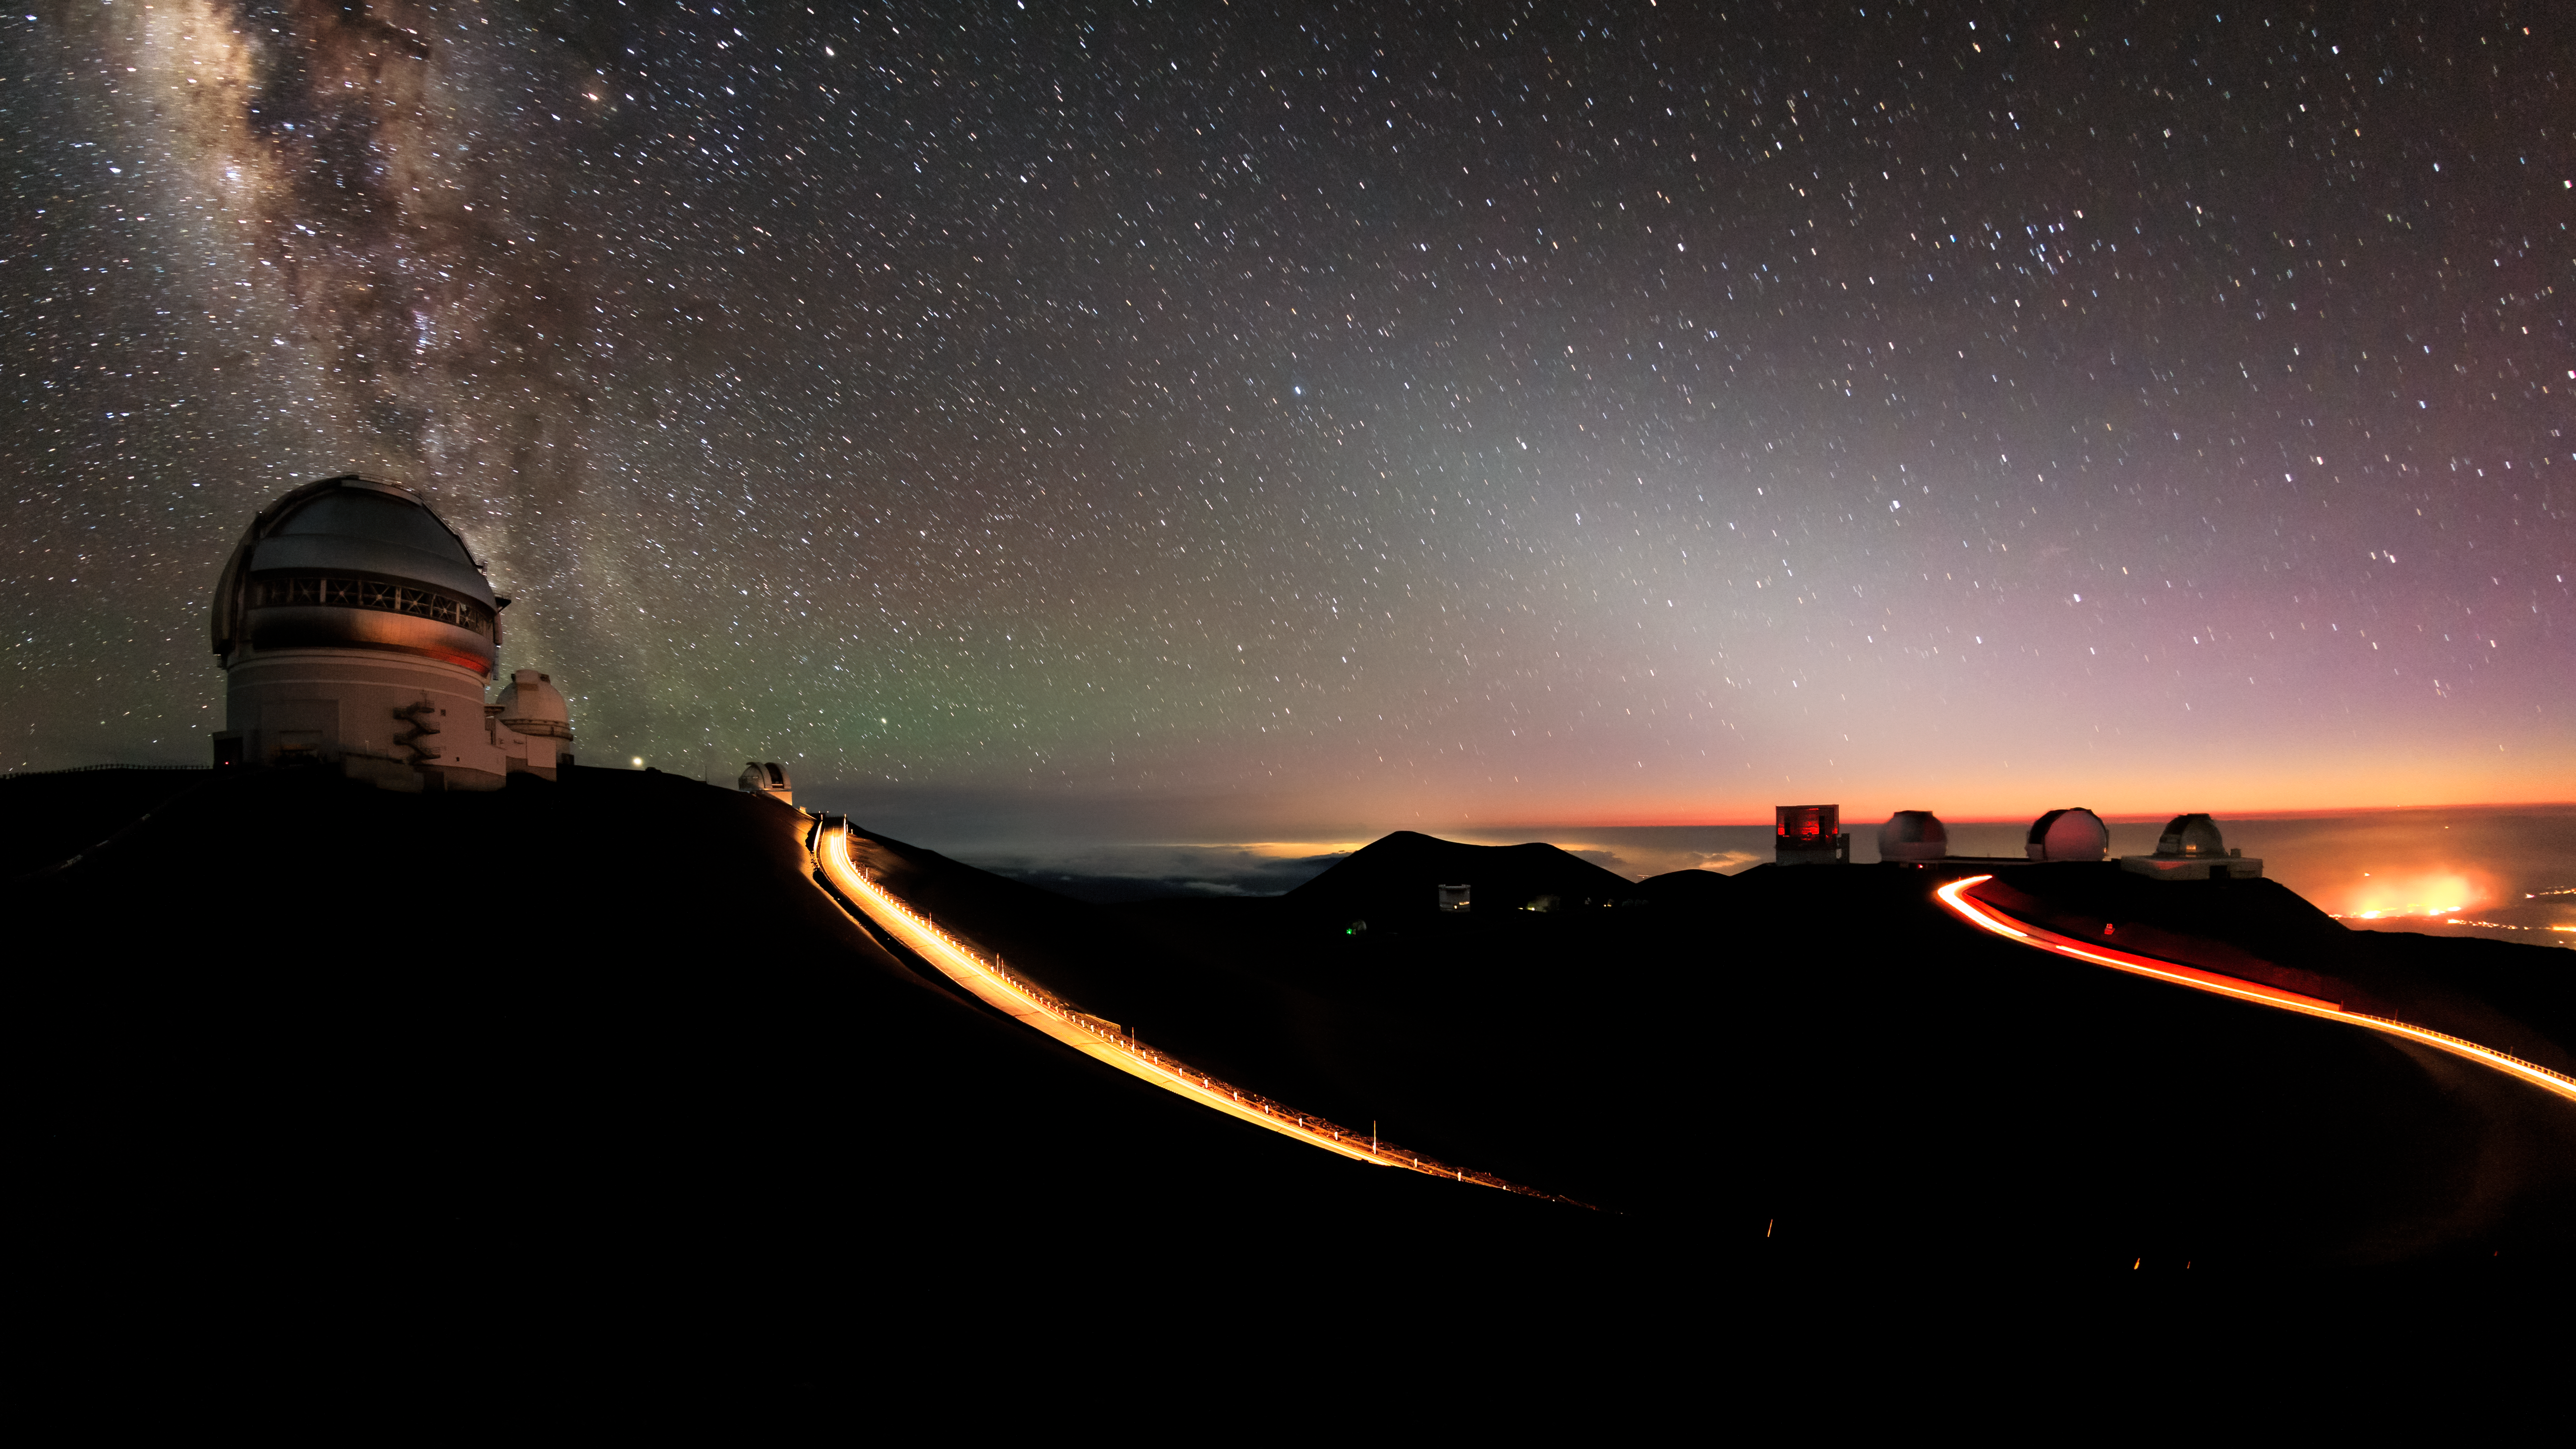

Lighting a Path to the Stars

In this image, the paths of roads leading up to Maunakea are clearly visible thanks to the trailing lights of cars traversing them. The Milky Way is visible overhead, as is the light of natural airglow, light pollution from the city of Hilo, the zodiacal light, and the lights of buildings atop the mountain. On the left is the Gemini North telescope, part of the International Gemini Observatory, a program of NSF NOIRLab.

Credit: International Gemini Observatory/NOIRLab/NSF/AURA/B. Tafreshi